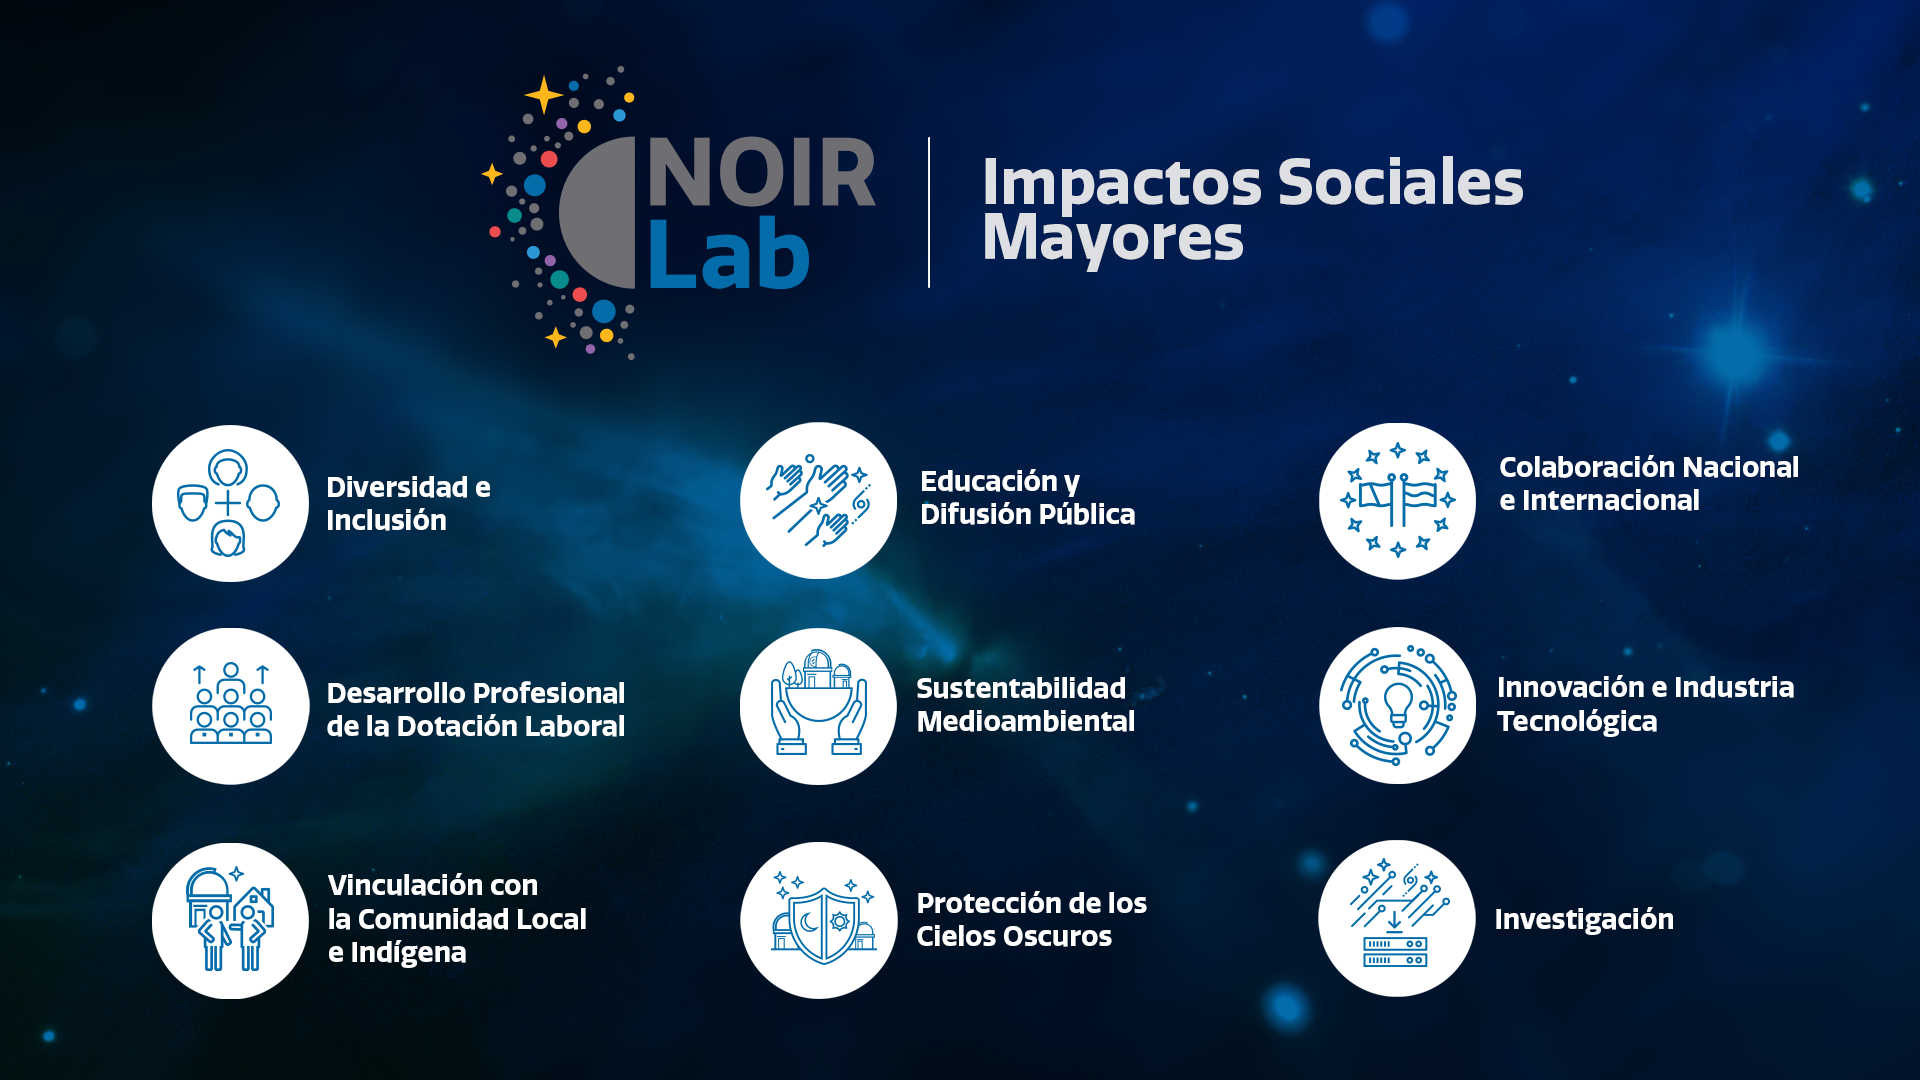

Impactos Sociales Mayores

Credit: NOIRLab